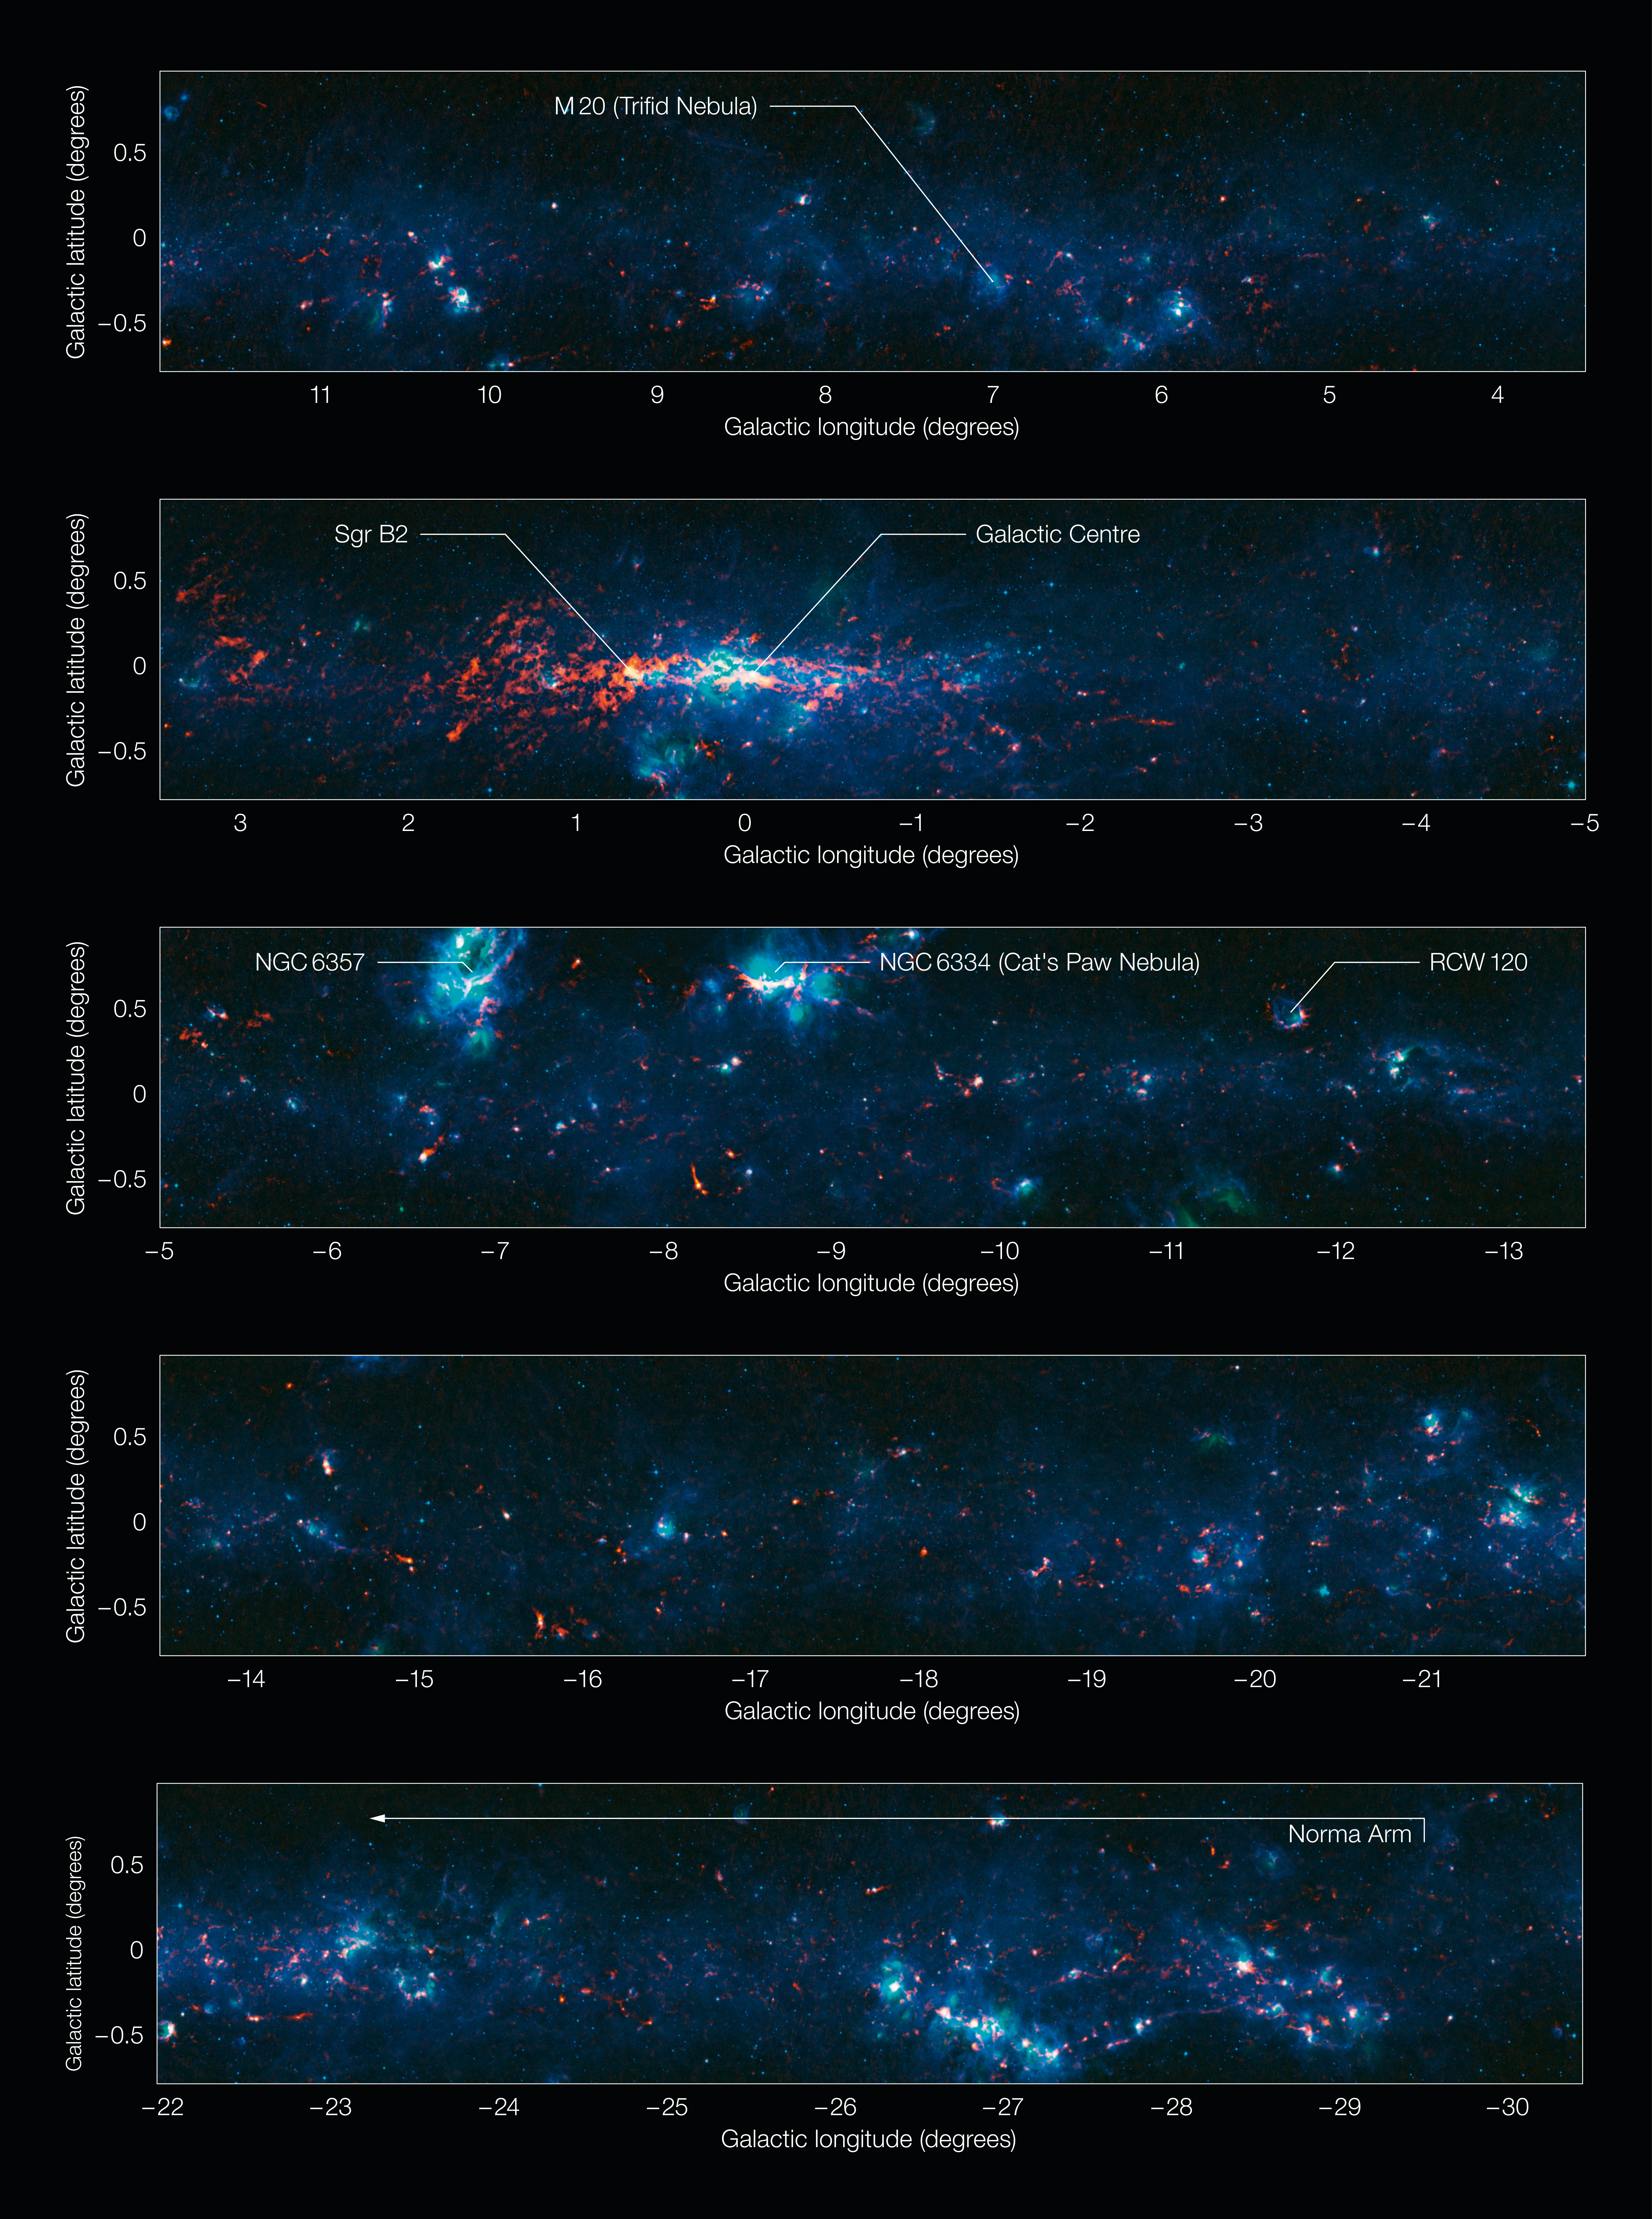

View of the Galactic Plane from the ATLASGAL survey (annotated and in five sections)

Colour-composite annotated image of part of the Galactic Plane seen by the ATLASGAL survey, divided into sections. In this image, the ATLASGAL submillimetre-wavelength data are shown in red, overlaid on a view of the region in infrared light, from the Midcourse Space Experiment (MSX) in green and blue. The total size of the image is approximately 42 degrees by 1.75 degrees.

Some of the most prominent features visible in the image are (from left to right, top to bottom):

Messier 20 (the Trifid Nebula): A nebula containing an open cluster of stars as well as a stellar nursery. The name “Trifid” refers to the way that dense dust appears to divide it into three lobes at visible wavelengths.
Sagittarius B2 (Sgr B2): One of the largest clouds of molecular gas in the Milky Way, this dense region lies close to the Galactic Centre and is rich in many different interstellar molecules.
Galactic Centre: The centre of the Milky Way, home to a supermassive black hole more than four million times the mass of our Sun. It is about 25 000 light-years from Earth.
NGC 6357: A diffuse nebula containing the open cluster Pismis 24, home to several very massive stars.
NGC 6334: An emission nebula also known as the “Cat’s Paw Nebula”.
RCW 120: A region where an expanding bubble of ionised gas about ten light-years across is causing the surrounding material to collapse into dense clumps that are the birthplaces of new stars.
The Norma Arm: The region of somewhat brighter emission extending over about 10 degrees on the right-hand side of the image corresponds to the position of the Norma Arm, one of the spiral arms of the Milky Way.

This image in full-resolution (TIF format, 46 MB) is available on this link.

Credit: ESO/APEX & MSX/IPAC/NASA